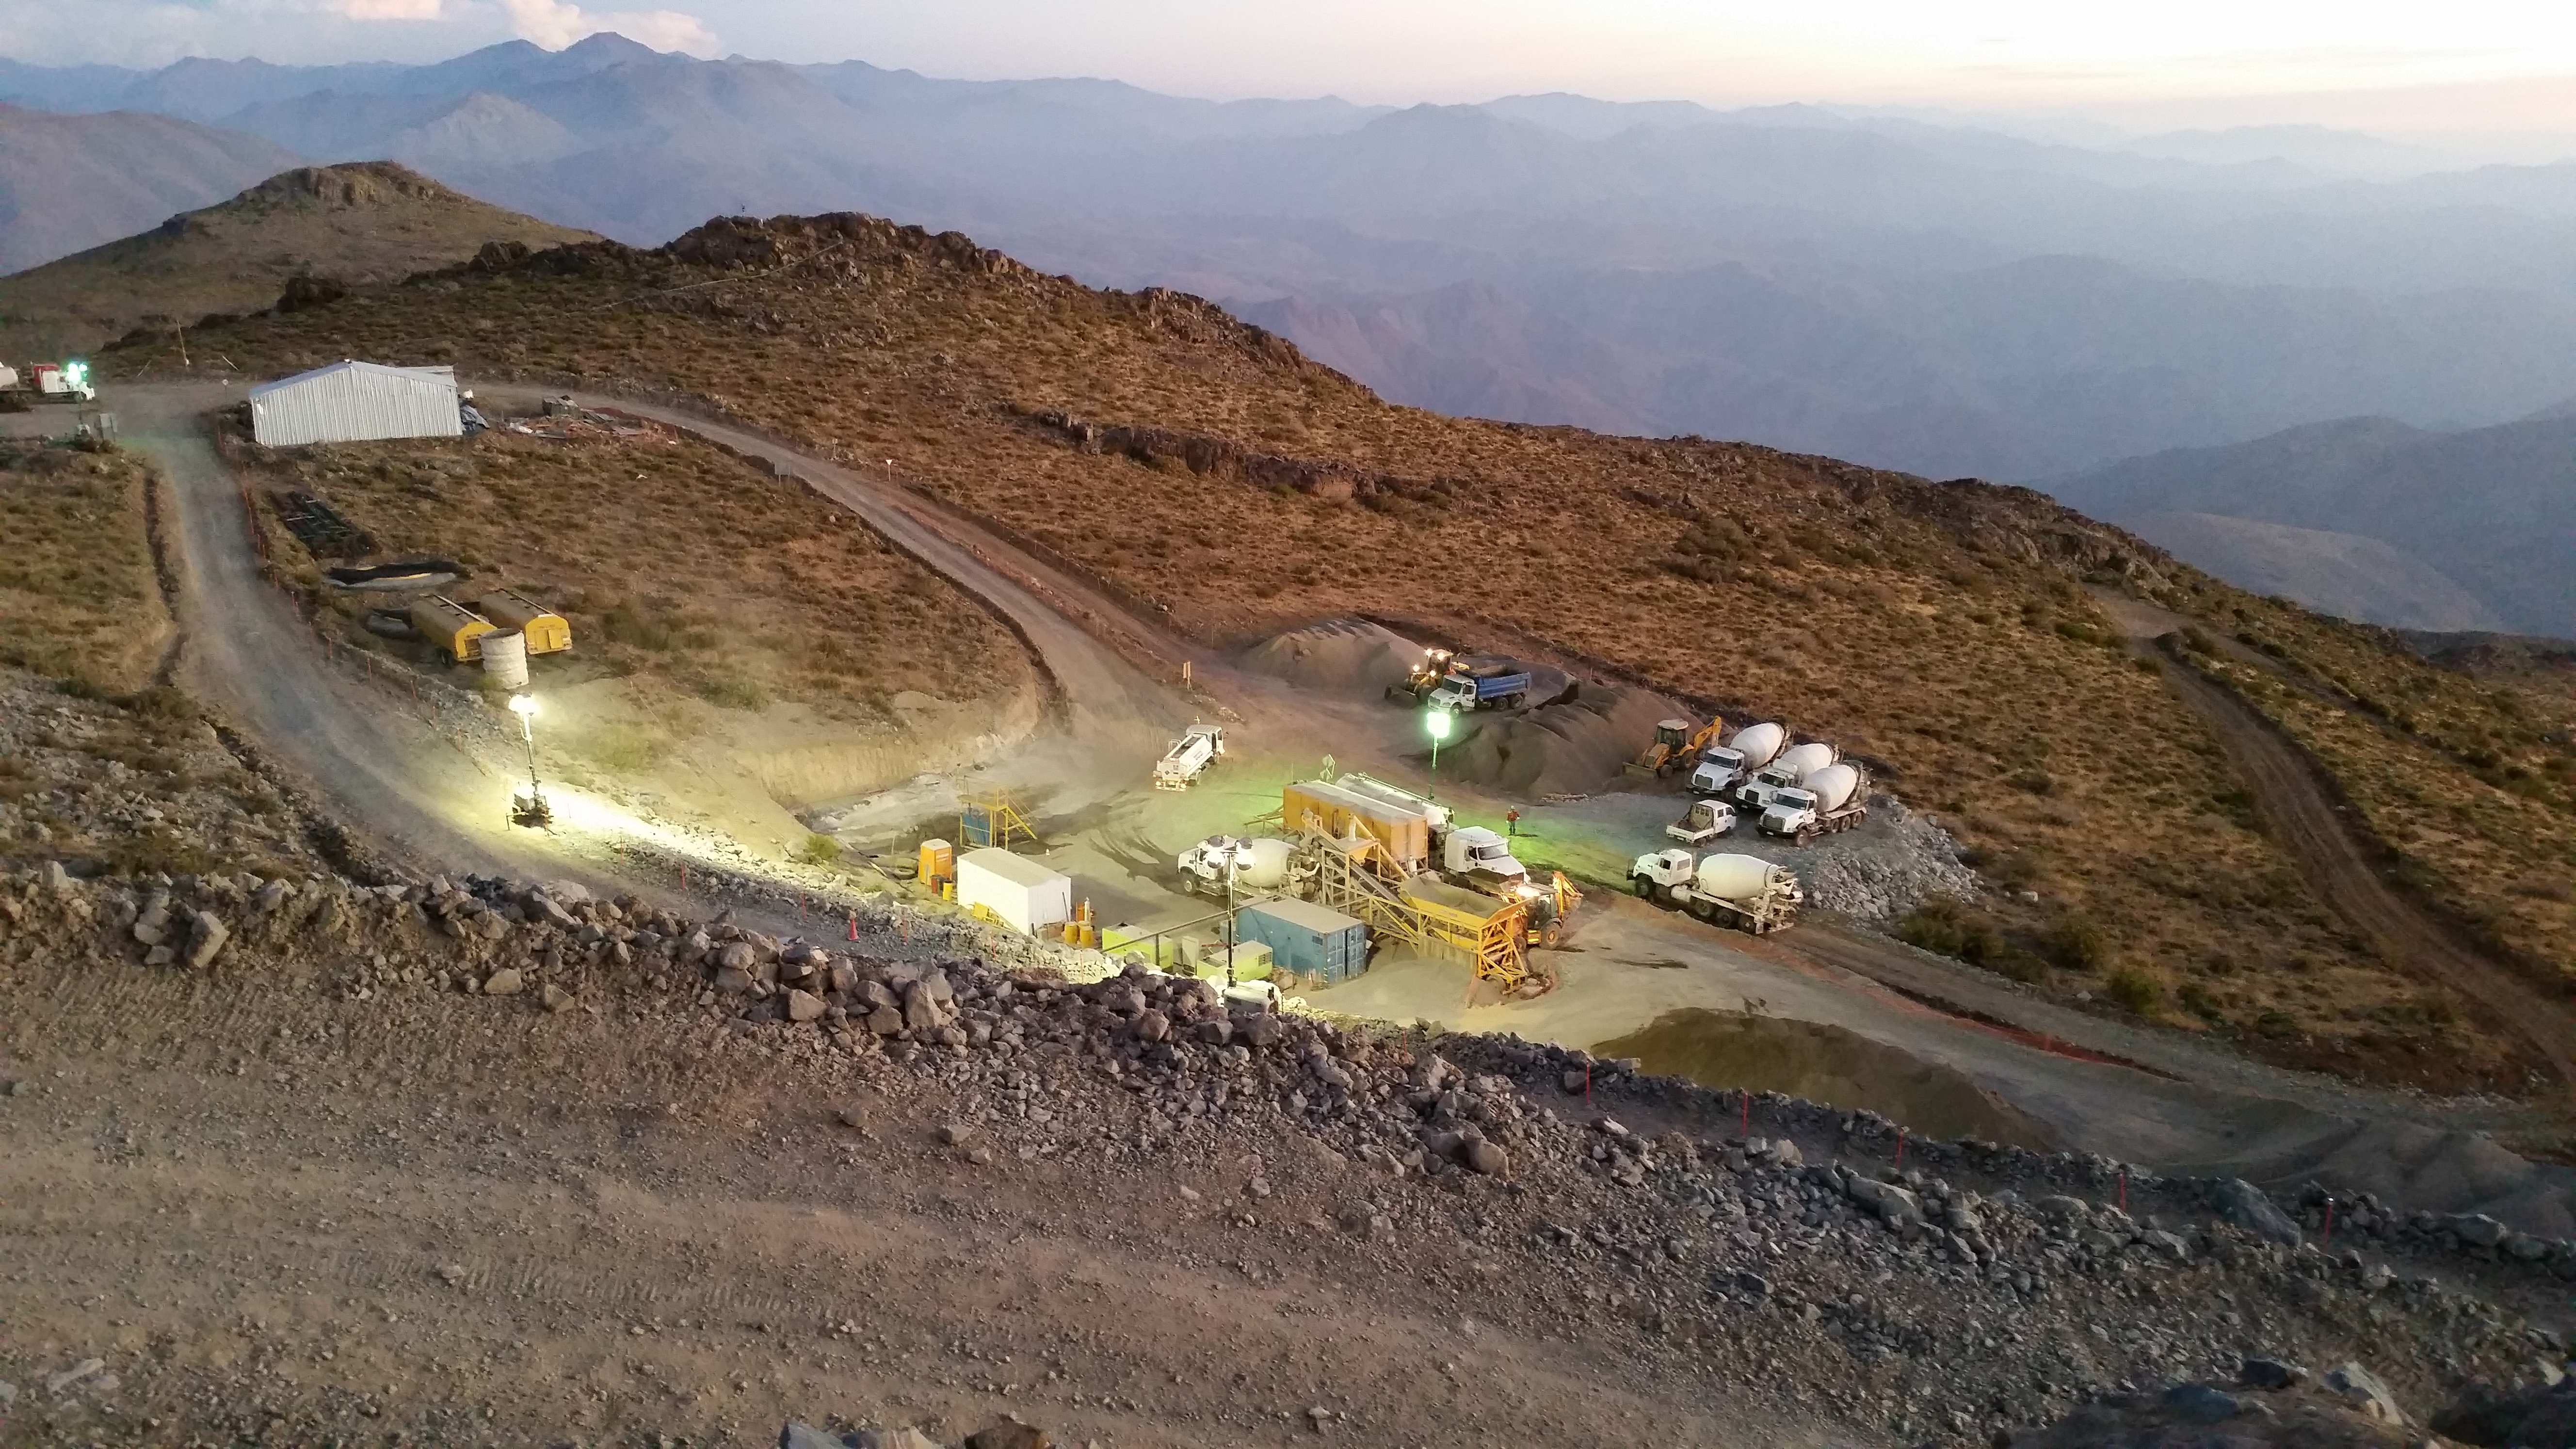

Concrete day

255, 5 mts3 of concrete during the day. During the night we expect 180~200 mts3.

Credit: Rubin Observatory/NSF/AURA